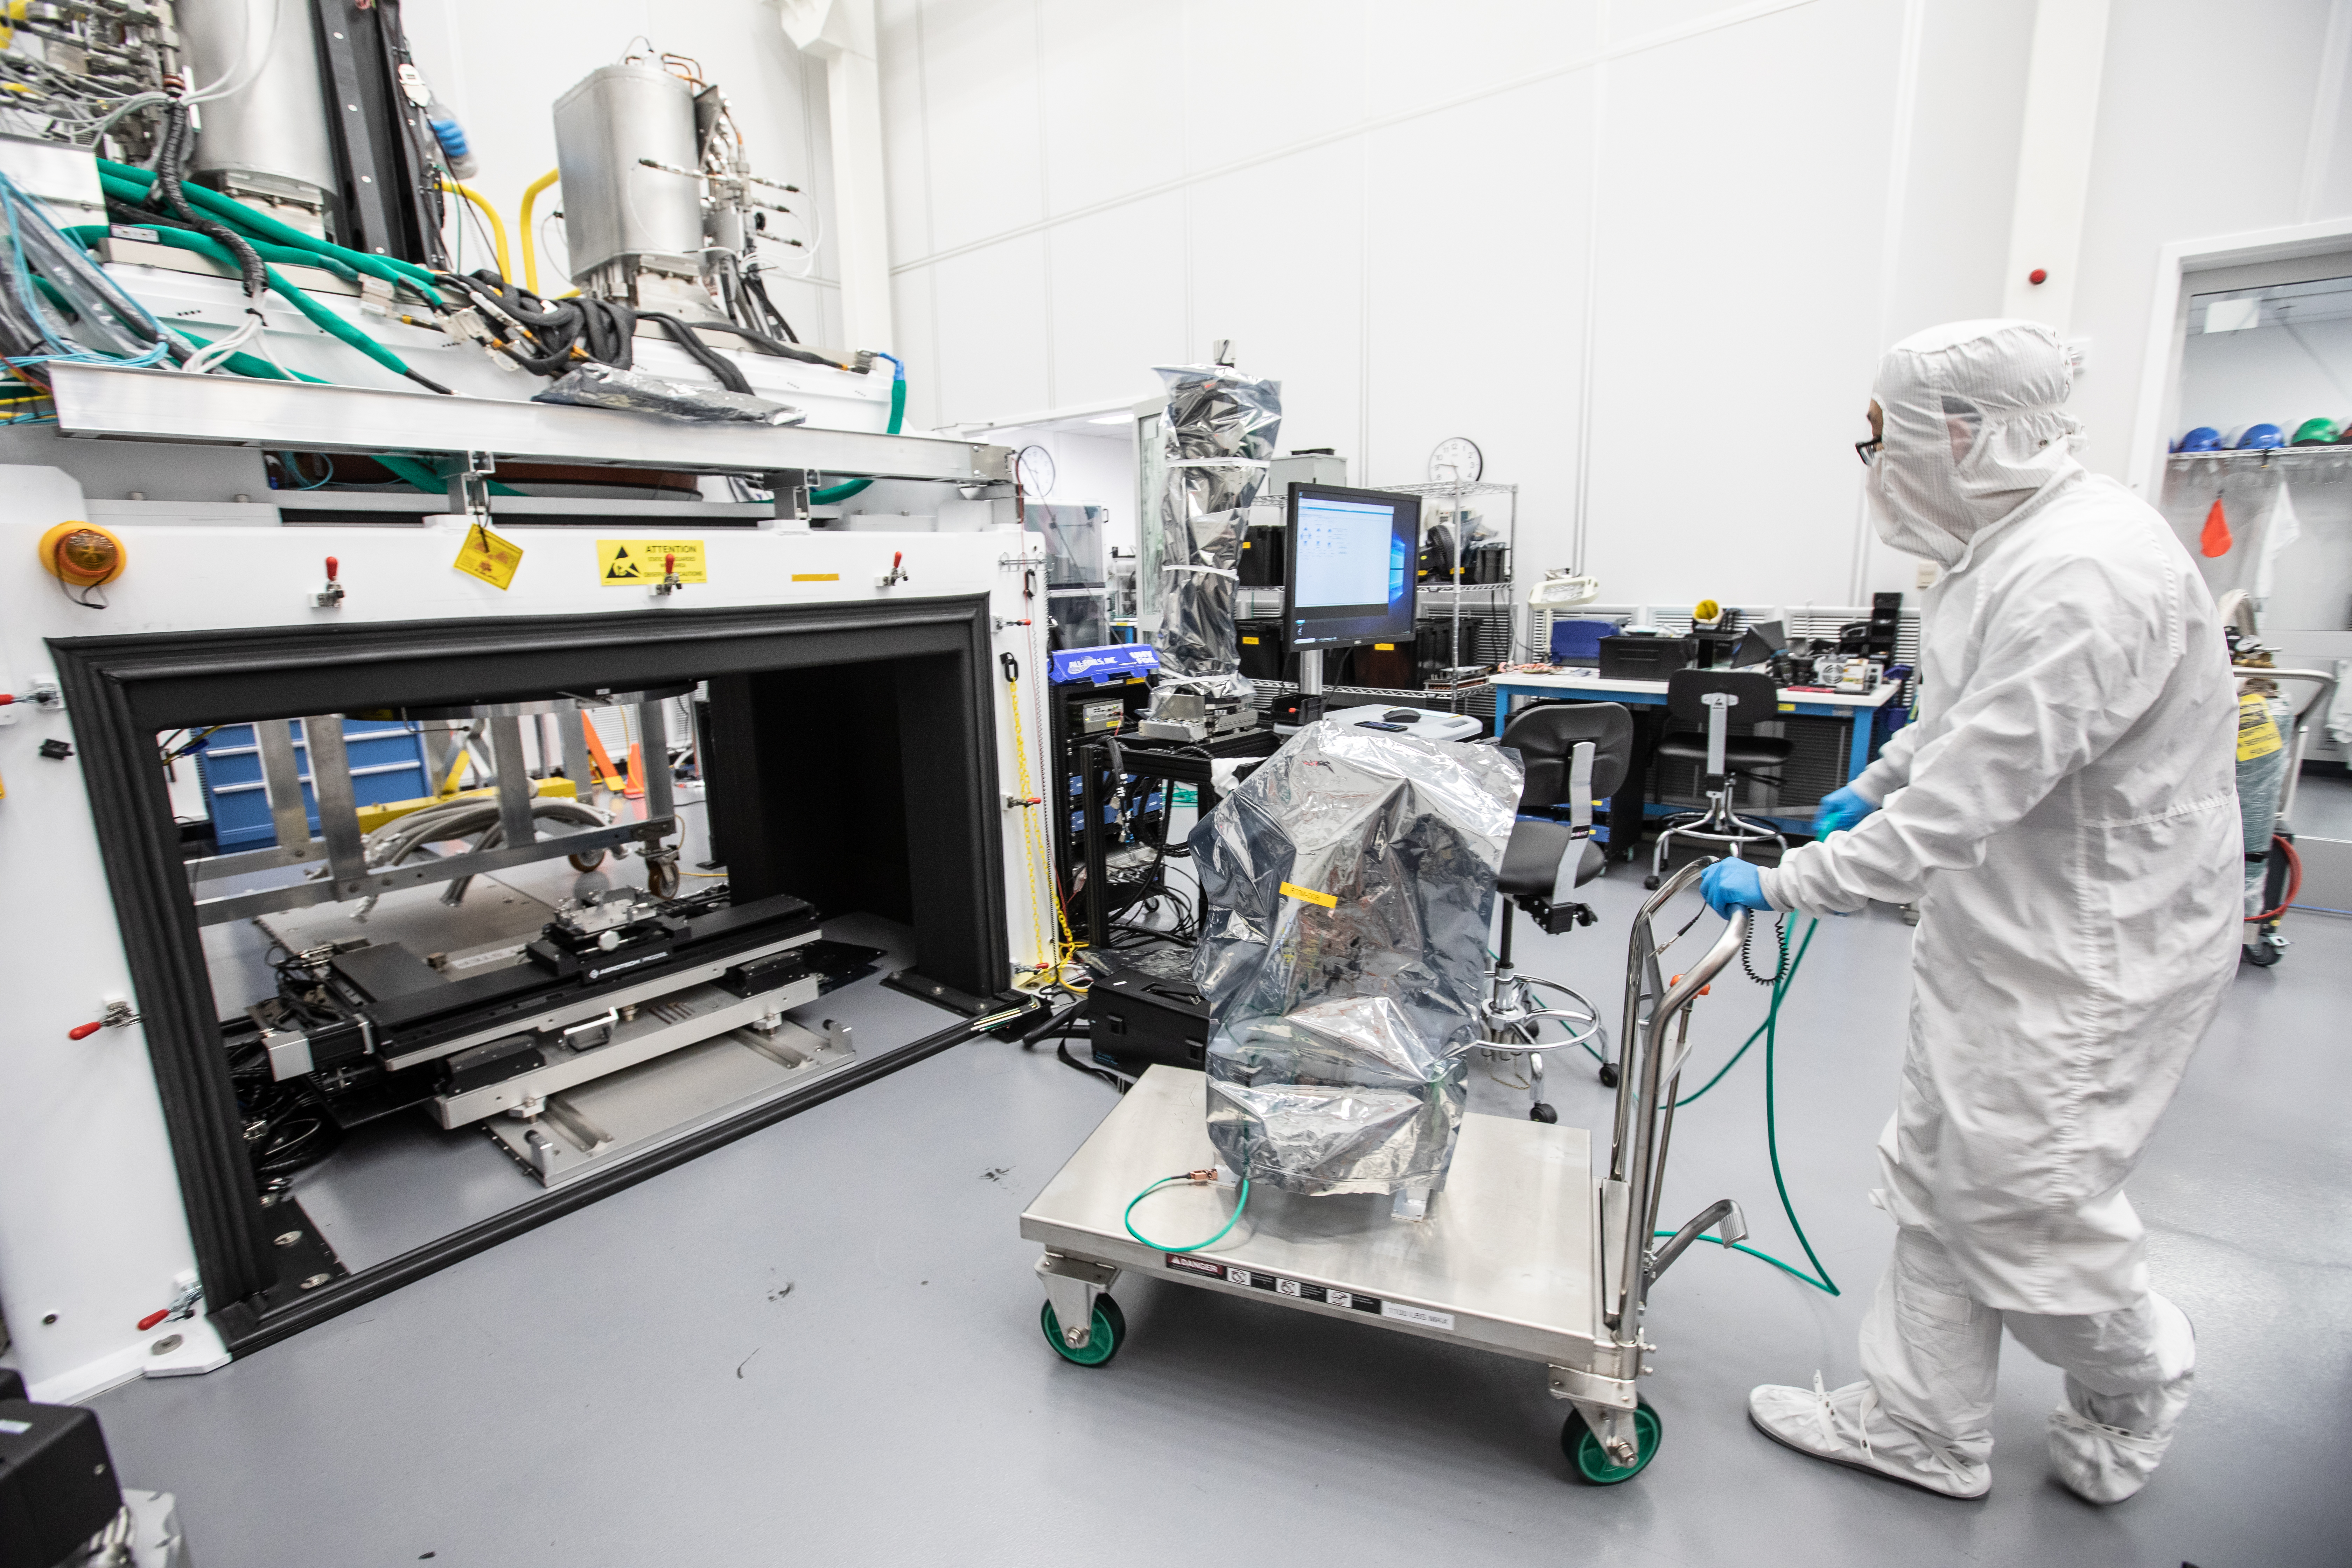

Vera C. Rubin Observatory LSST Camera Focal Plane Build 126

Preparing the final RTM for installation into the cryostat assembly.

Credit: Jacqueline Orrell/SLAC National Accelerator Laboratory